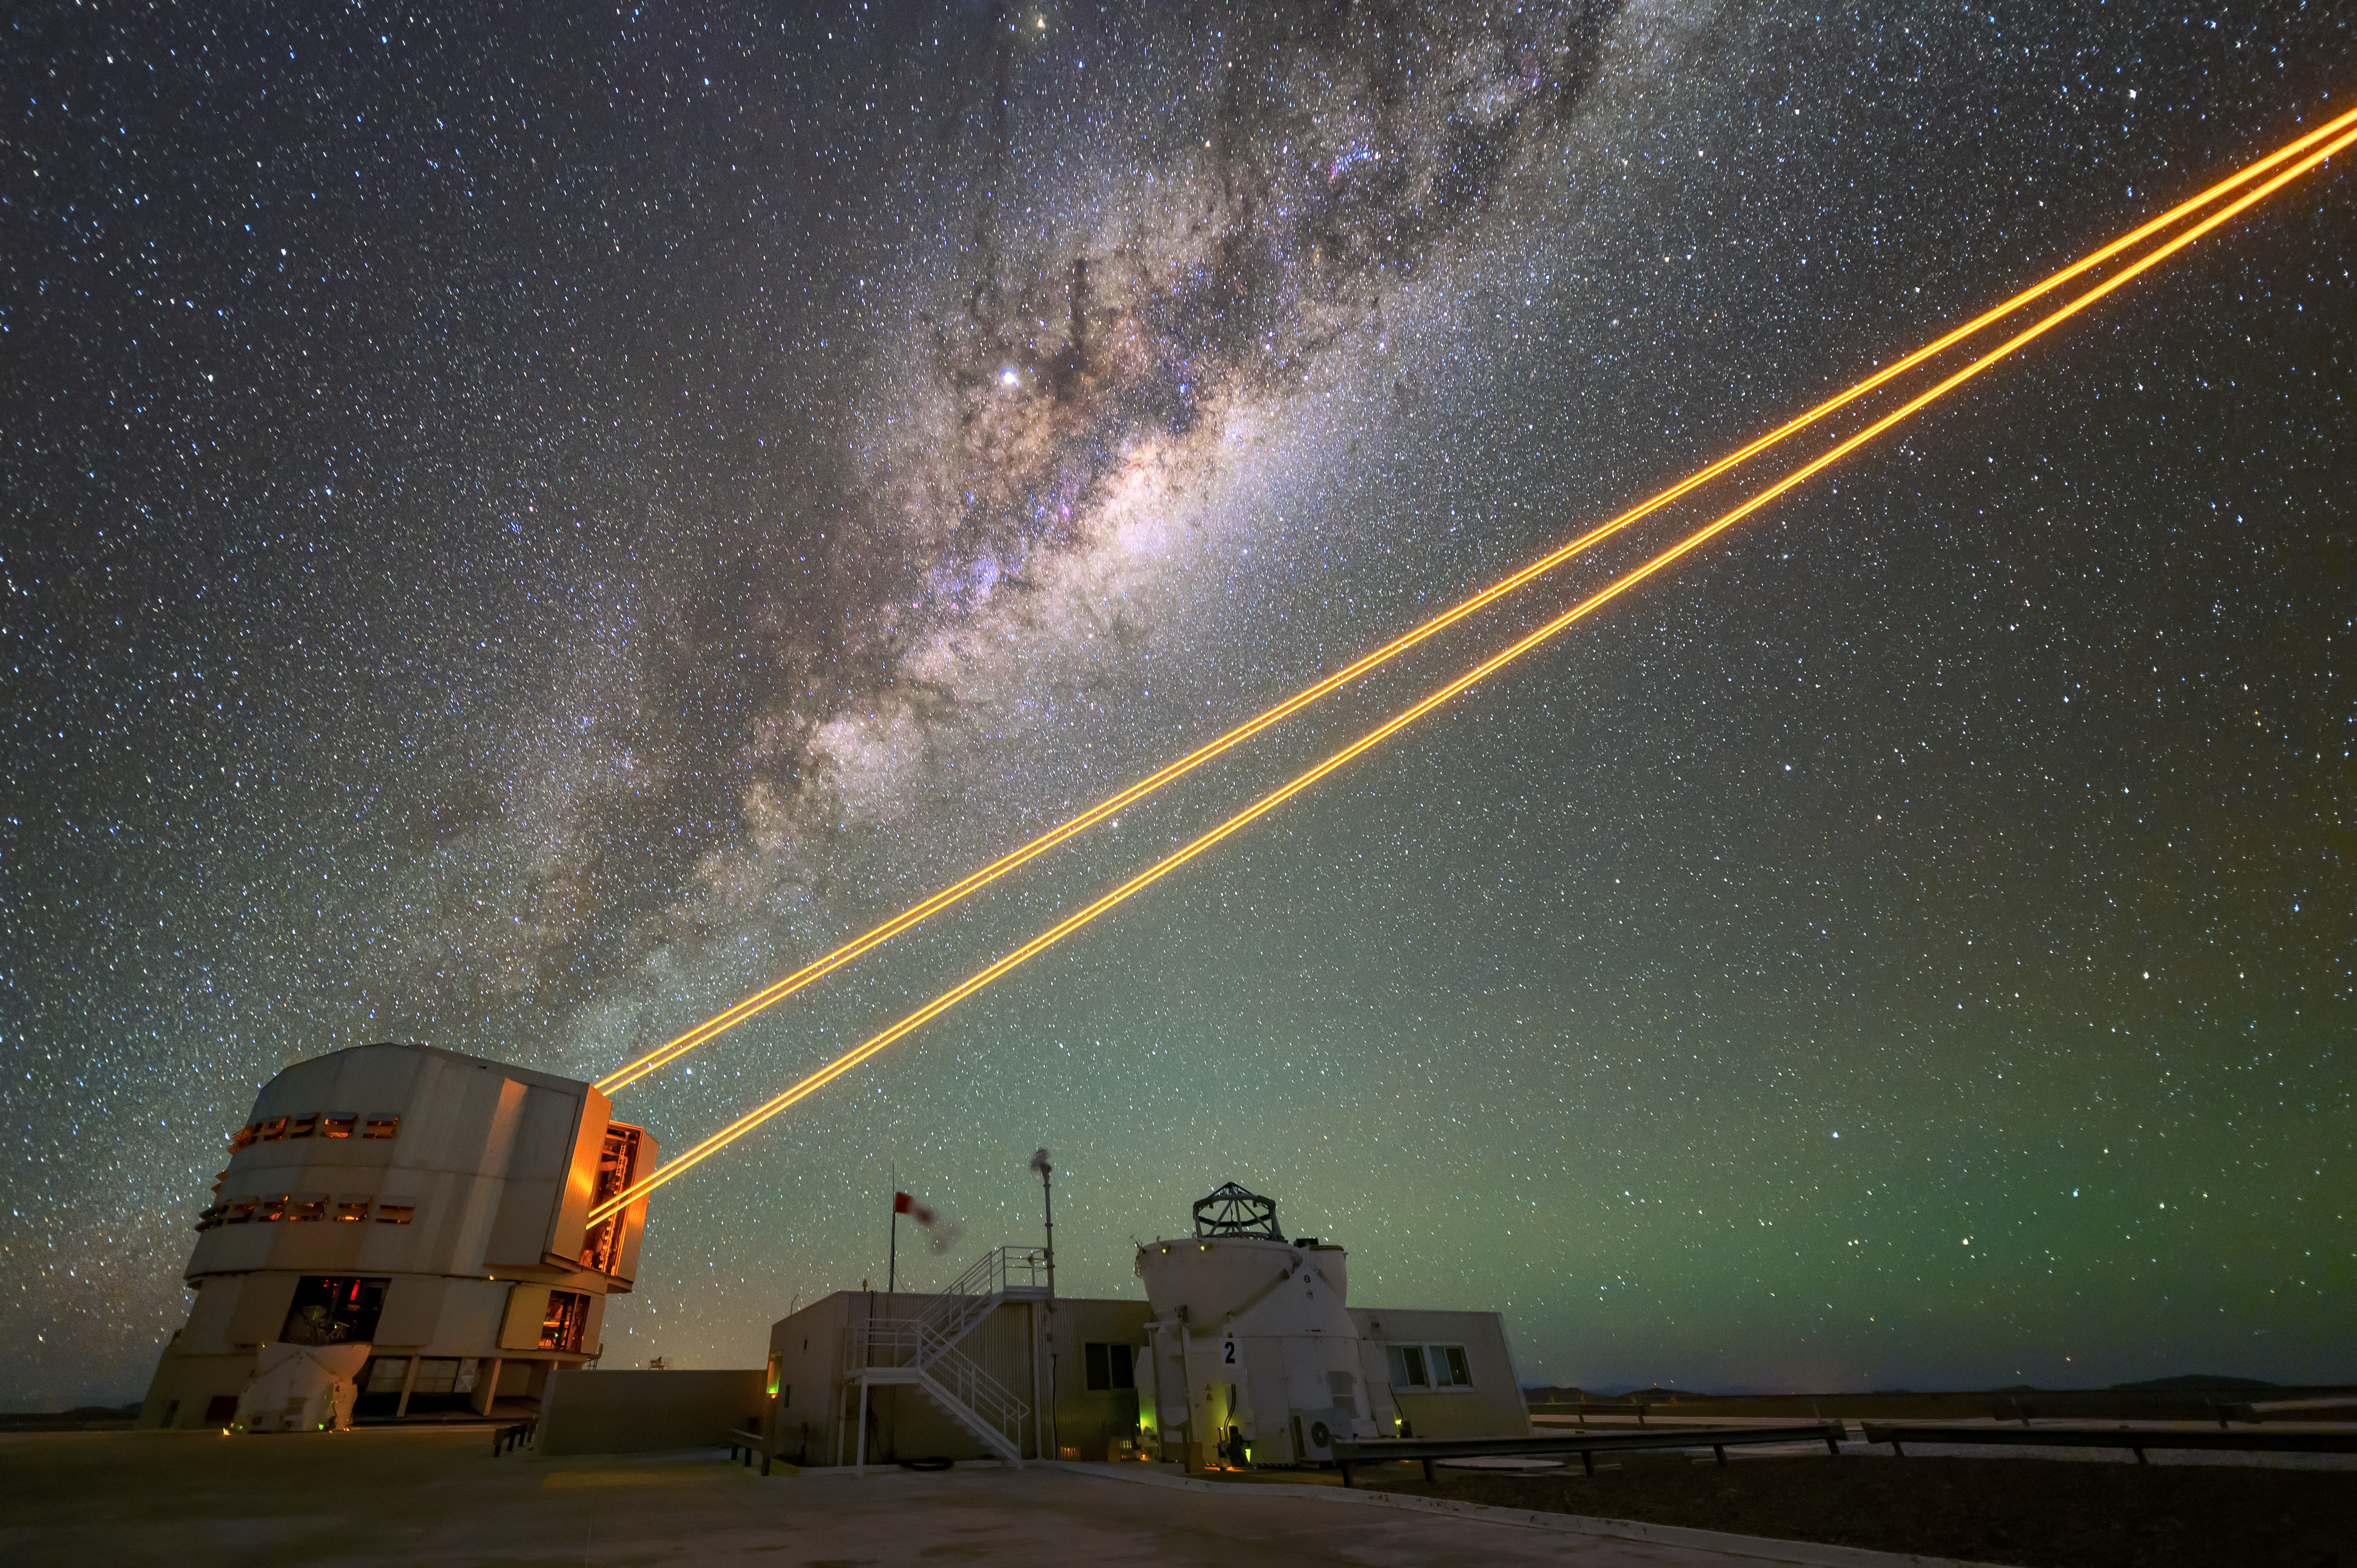

Guiding the Milky Way

This picture of the week shows four powerful laser beams leaving Unit Telescope 4, or ‘Yepun’, at ESO’s Very Large Telescope (VLT) in Chile’s Atacama desert. These form the VLT’s 4 Laser Guide Star Facility, which enables astronomers to take extremely crisp images of the cosmos by employing a technology known as adaptive optics.

Using adaptive optics, telescopes are able to correct for the effects of atmospheric turbulence, which causes the “twinkling” and blurring of stars and other objects in the sky. To do this, a deformable mirror reshapes itself up to 1000 times per second based on the observed turbulence. Astronomers measure turbulence by monitoring a bright star in the field of view. If there isn’t a suitable star, they create artificial stars in the Earth’s upper atmosphere using lasers. The lasers in this image have a very specific orange-yellow colour (with a wavelength of 589 nm), exciting sodium atoms about 90 km above ground, causing them to shine like a star.

In the backdrop, almost appearing to follow the path of the laser beams, is the familiar band of the Milky Way stretching across the sky. Also visible is a faint green wash in the sky that results from a phenomenon known as airglow, which is light naturally emitted by atoms and molecules in the atmosphere. Airglow is only visible in areas where the sky is dark enough not to be overshadowed by light pollution.

Credit: ESO/A. Ghizzi Panizza (www.albertoghizzipanizza.com)